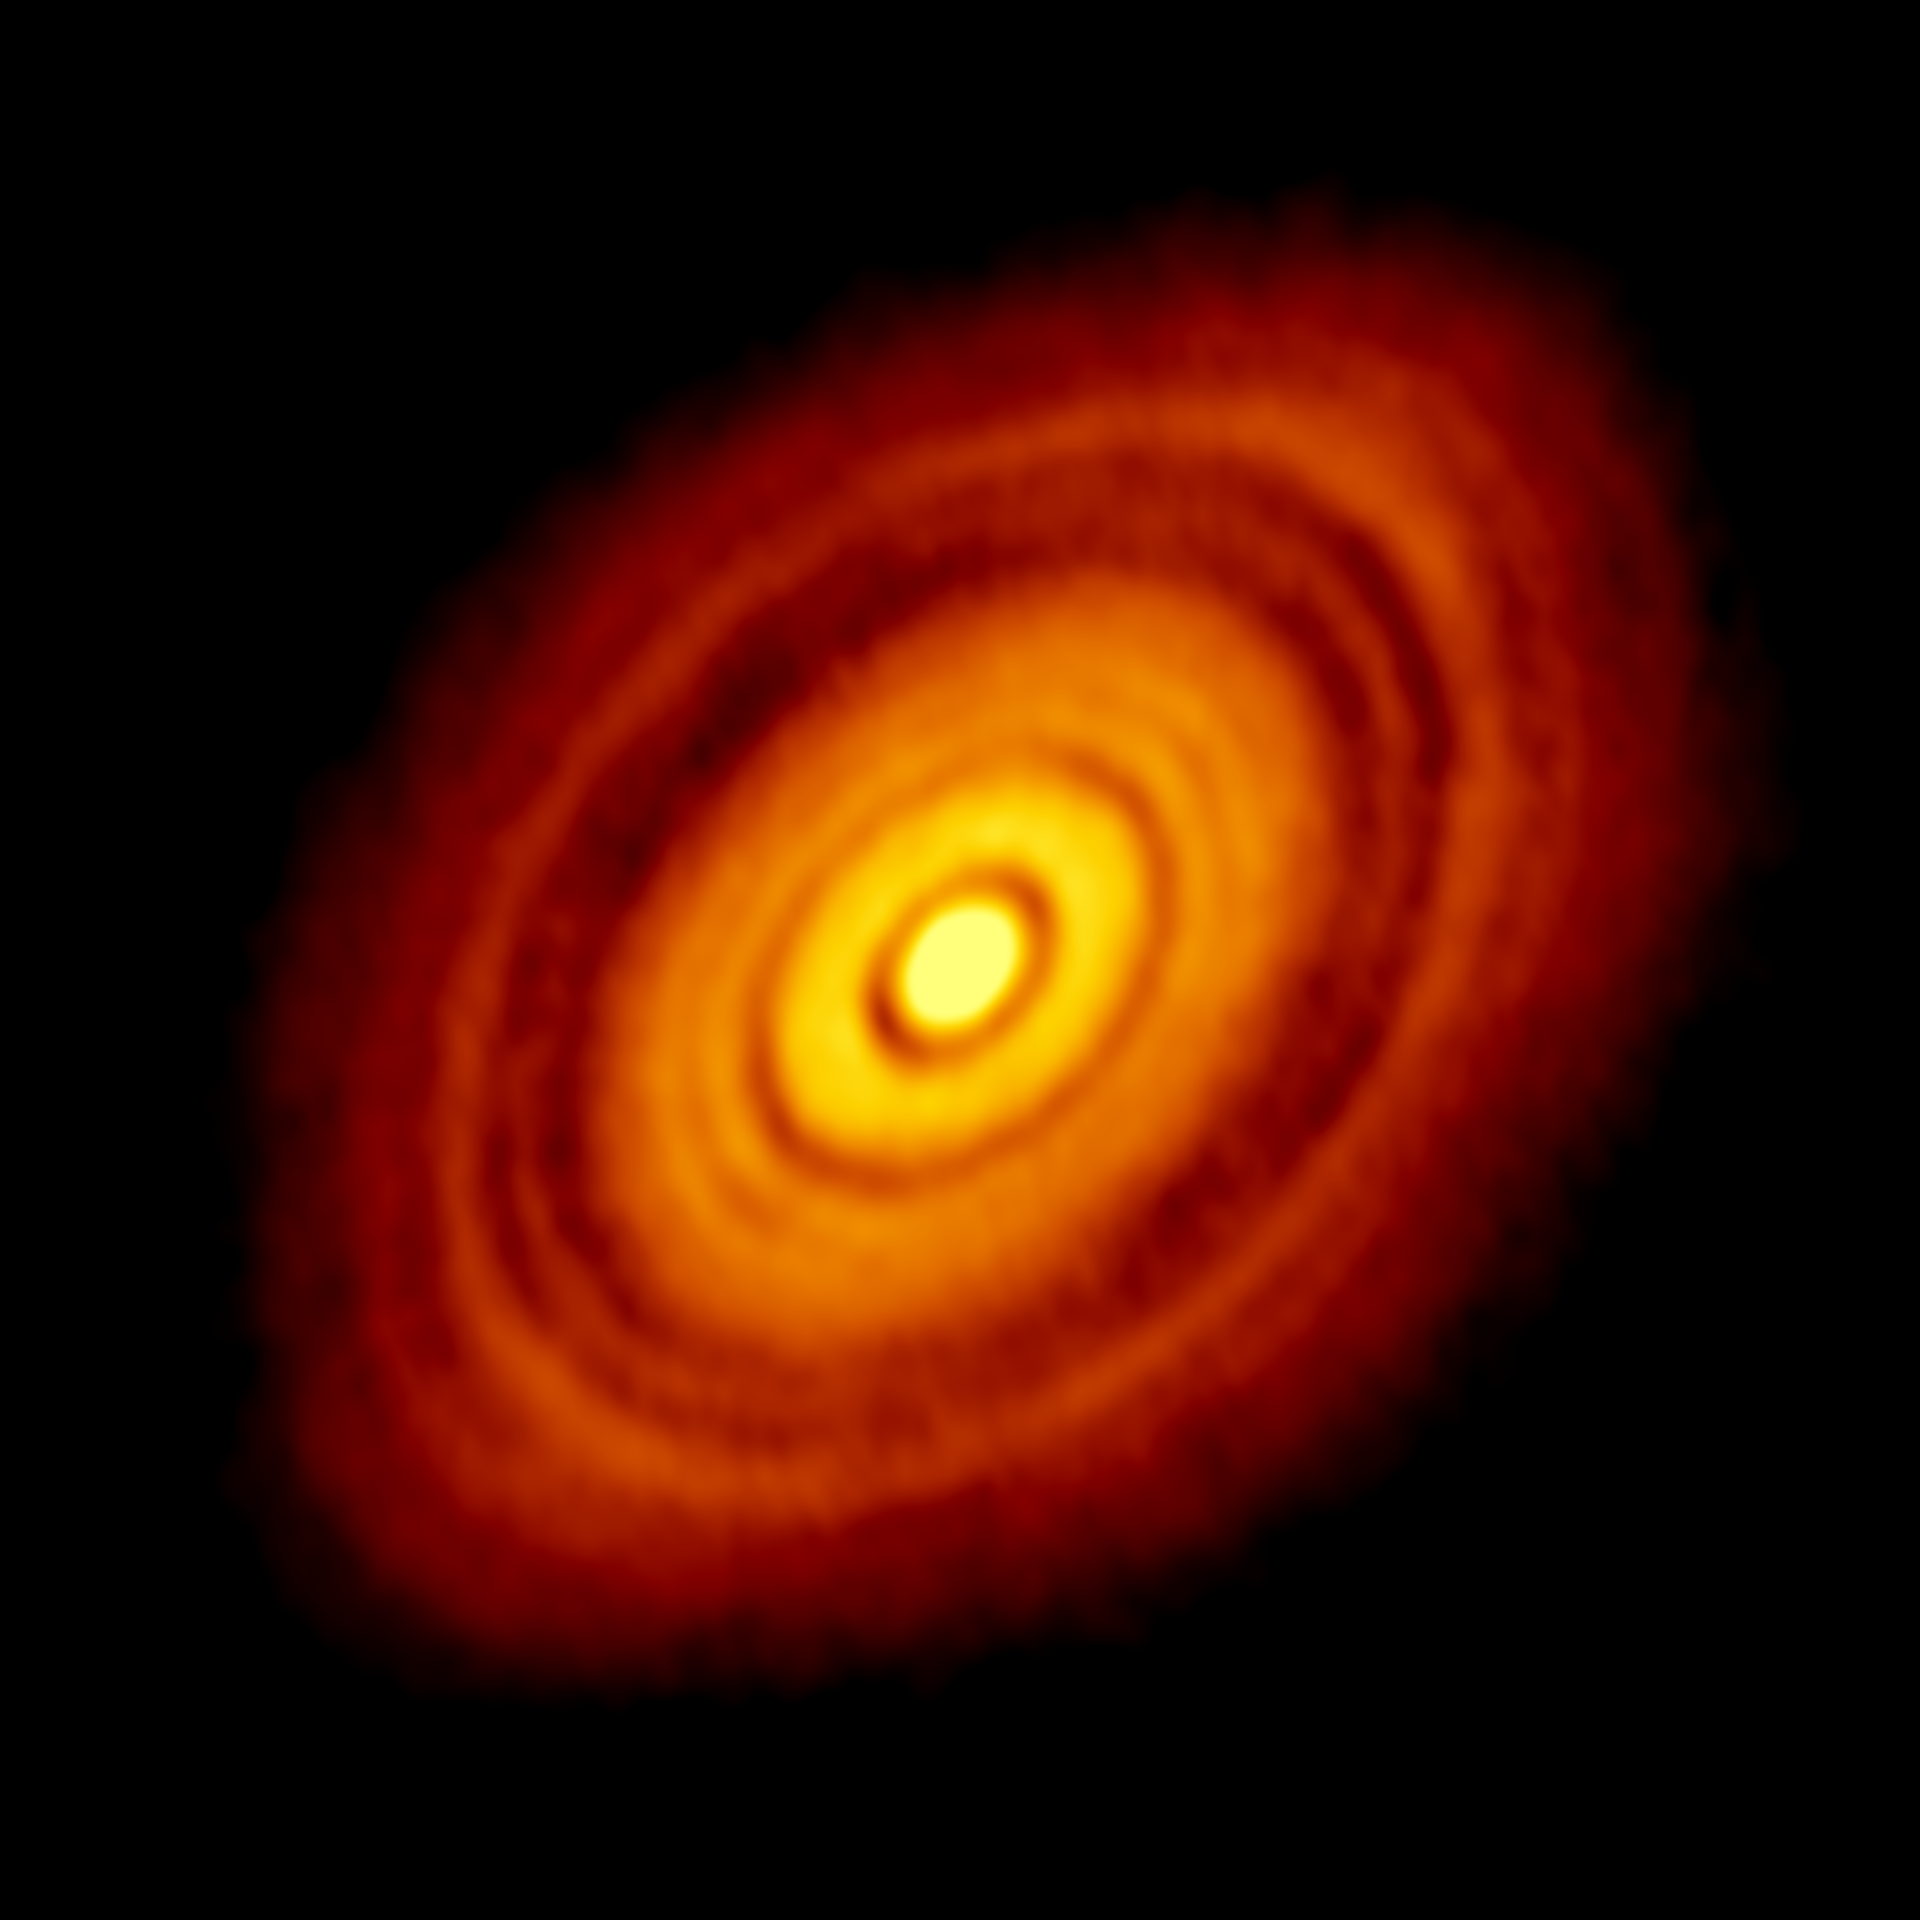

Reprocessed Image of HL Tau Protoplanetary Disk

ALMA image of the young star HL Tau and its protoplanetary disk. This best image ever of planet formation reveals multiple rings and gaps that herald the presence of emerging planets as they sweep their orbits clear of dust and gas.

Credit: ALMA(ESO/NAOJ/NRAO); C. Brogan, B. Saxton (NRAO/AUI/NSF)